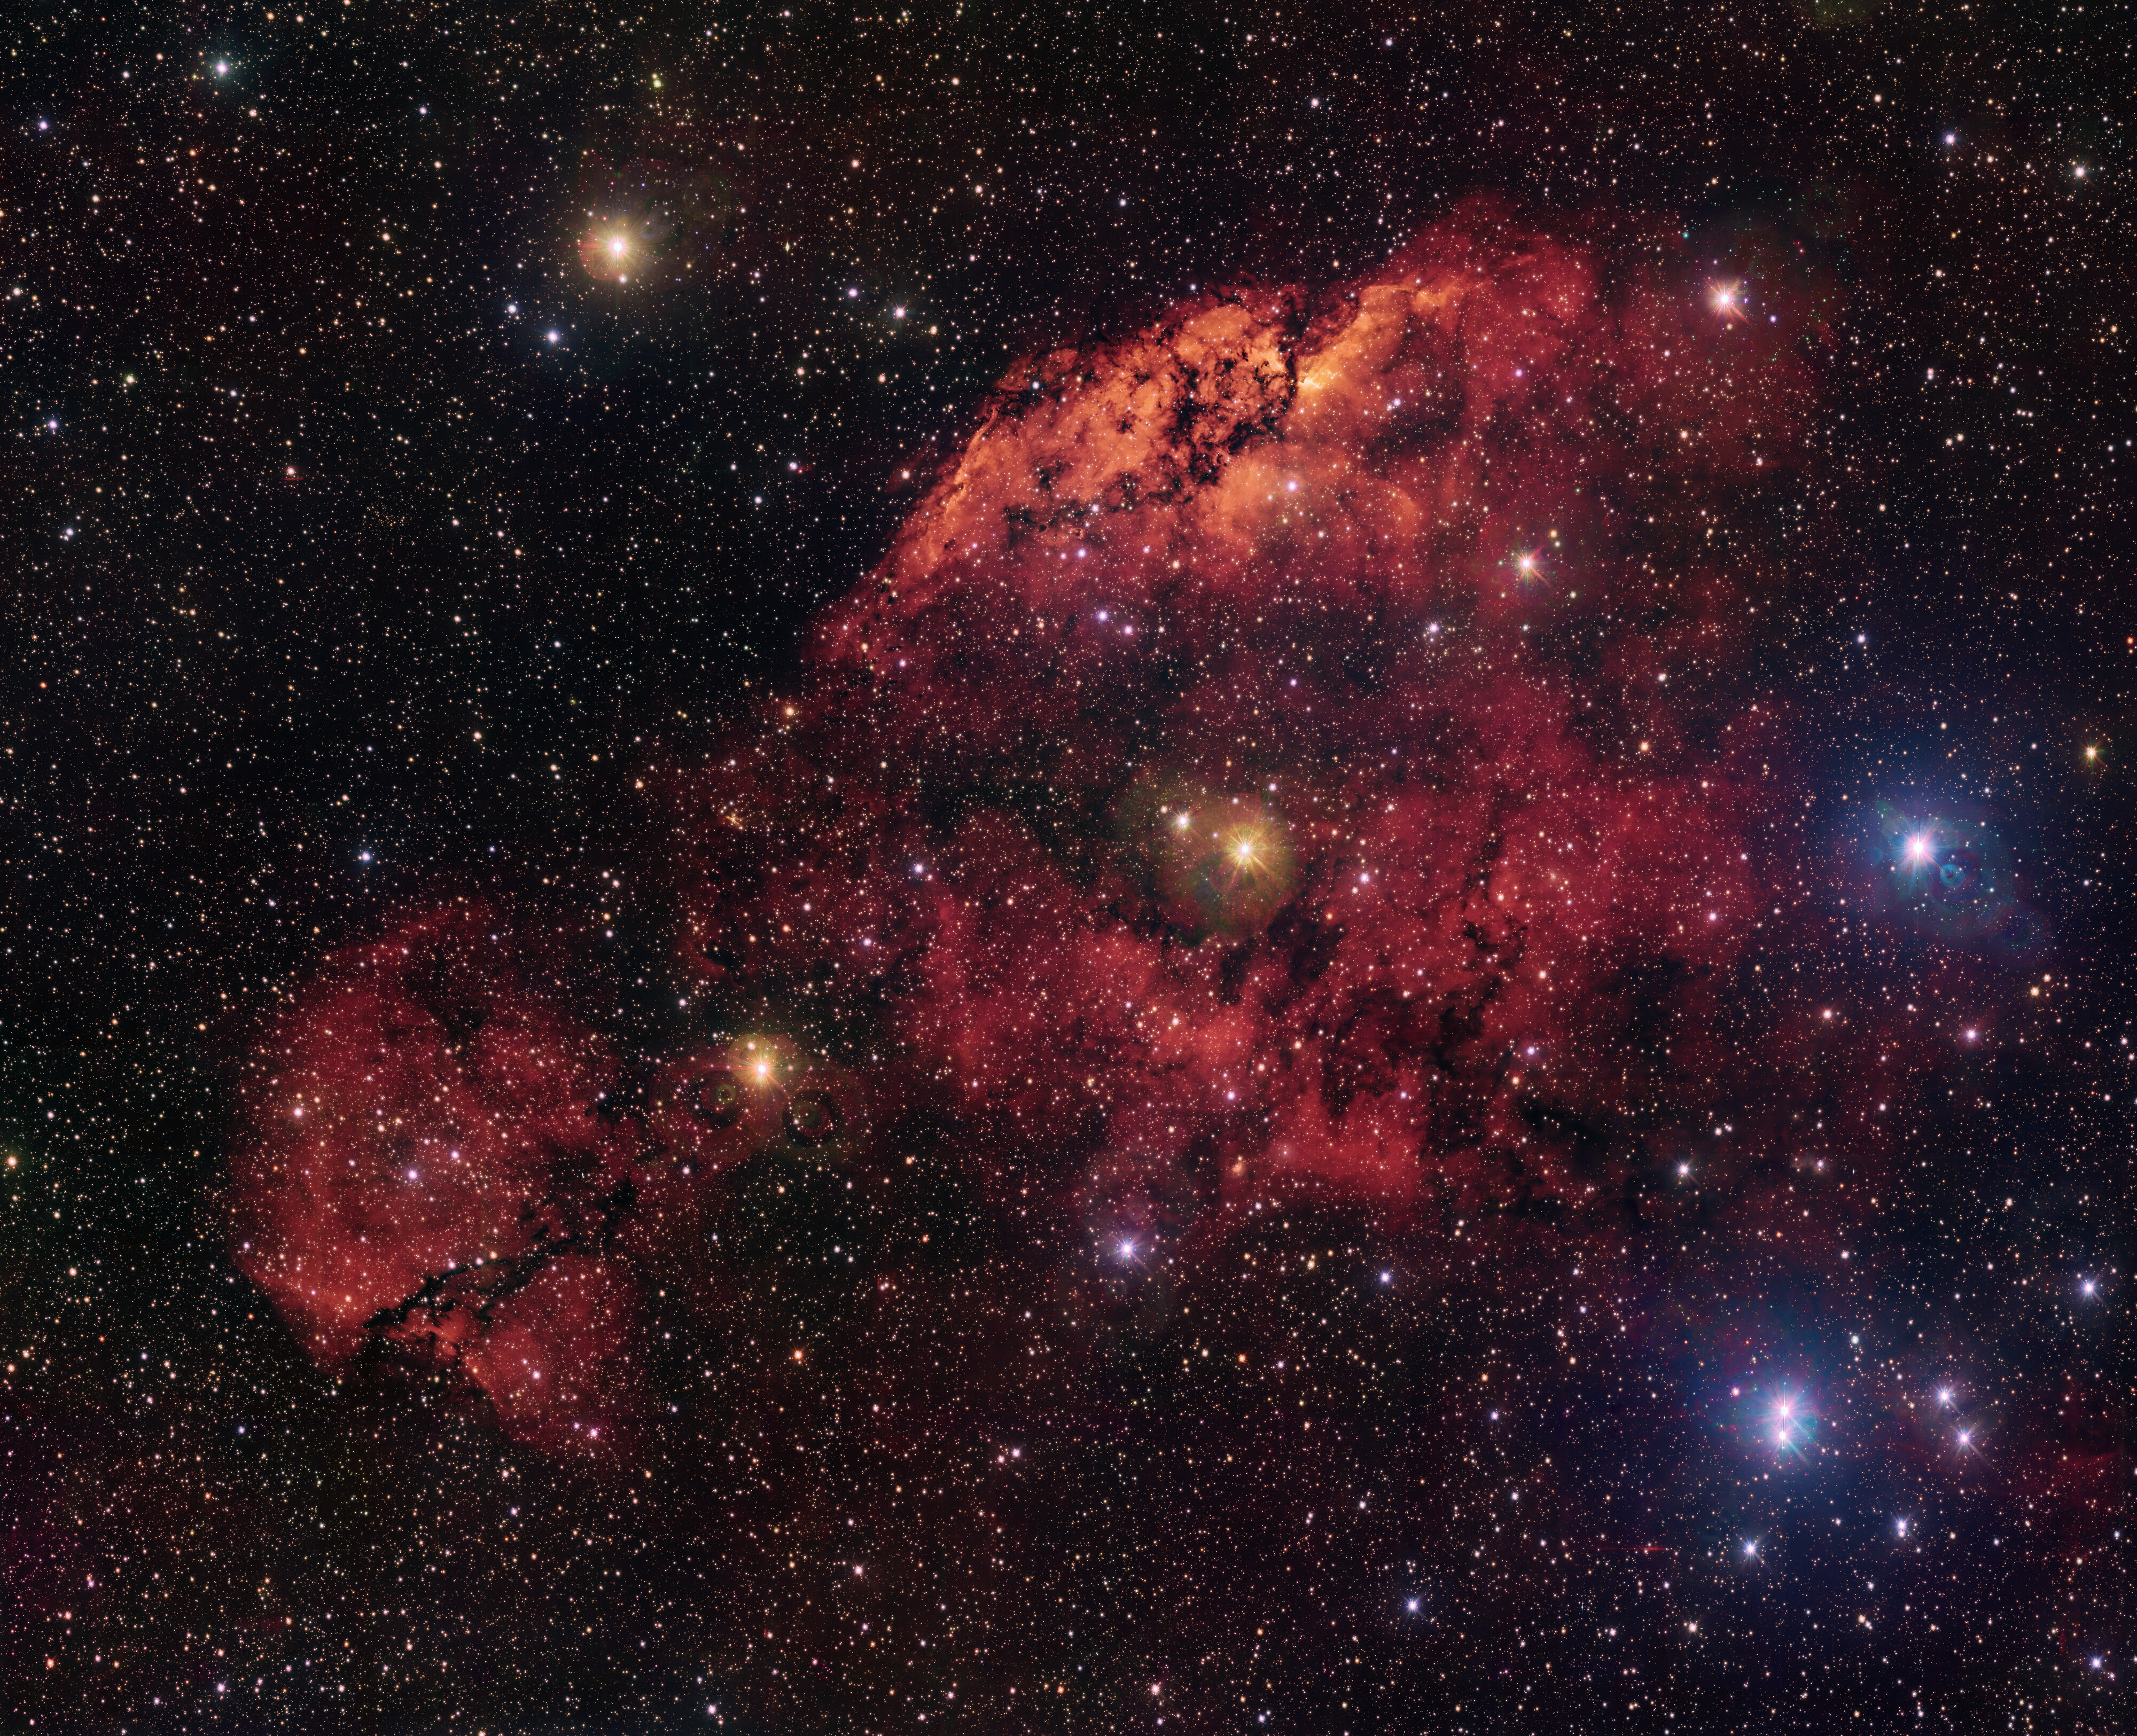

Celebrating the birth of new stars... and the VST!

Imagine for a moment you are lying back, gazing up at the red-orange celestial clouds in today’s Picture of the Week. What shapes do you see? A chicken pecking seeds on the ground, the head of a dragon, or something else entirely?

These pareidolia-inducing clouds are a pair of nebulae — collections of dust and gas in interstellar space — called Gum 10 and Gum 11. Visible mostly from the southern hemisphere, they are part of a larger complex, in which stars are born. Gum 10 is the brightest cloud that occupies most of the image, whereas Gum 11 is the fainter, detached cloud to the bottom-left. Their bright glow comes from a special interaction between hydrogen and the hot massive stars in each nebula. These stars emit ultraviolet light, which has enough energy to tear electrons away from their atoms, forming ions. These electrons eventually recombine with hydrogen ions, which causes the emission of the specific shade of red light seen in this image. The black lines in the nebula come from dust that blocks the light behind it.

This image was taken with the VLT Survey Telescope (VST), which celebrates the 15th anniversary of its first light today! The VST project was a joint venture between ESO and the Capodimonte Astronomical Observatory (OAC), part of the Italian National Institute for Astrophysics (INAF). Today the VST is solely managed by INAF and is hosted by ESO at its Paranal Observatory in Chile. The data behind this picture comes from a project called VPHAS+, which uses the VST to scan across the plane of our Milky Way galaxy, intended to better understand the lifecycle of stars.

Credit: ESO/VPHAS+ team